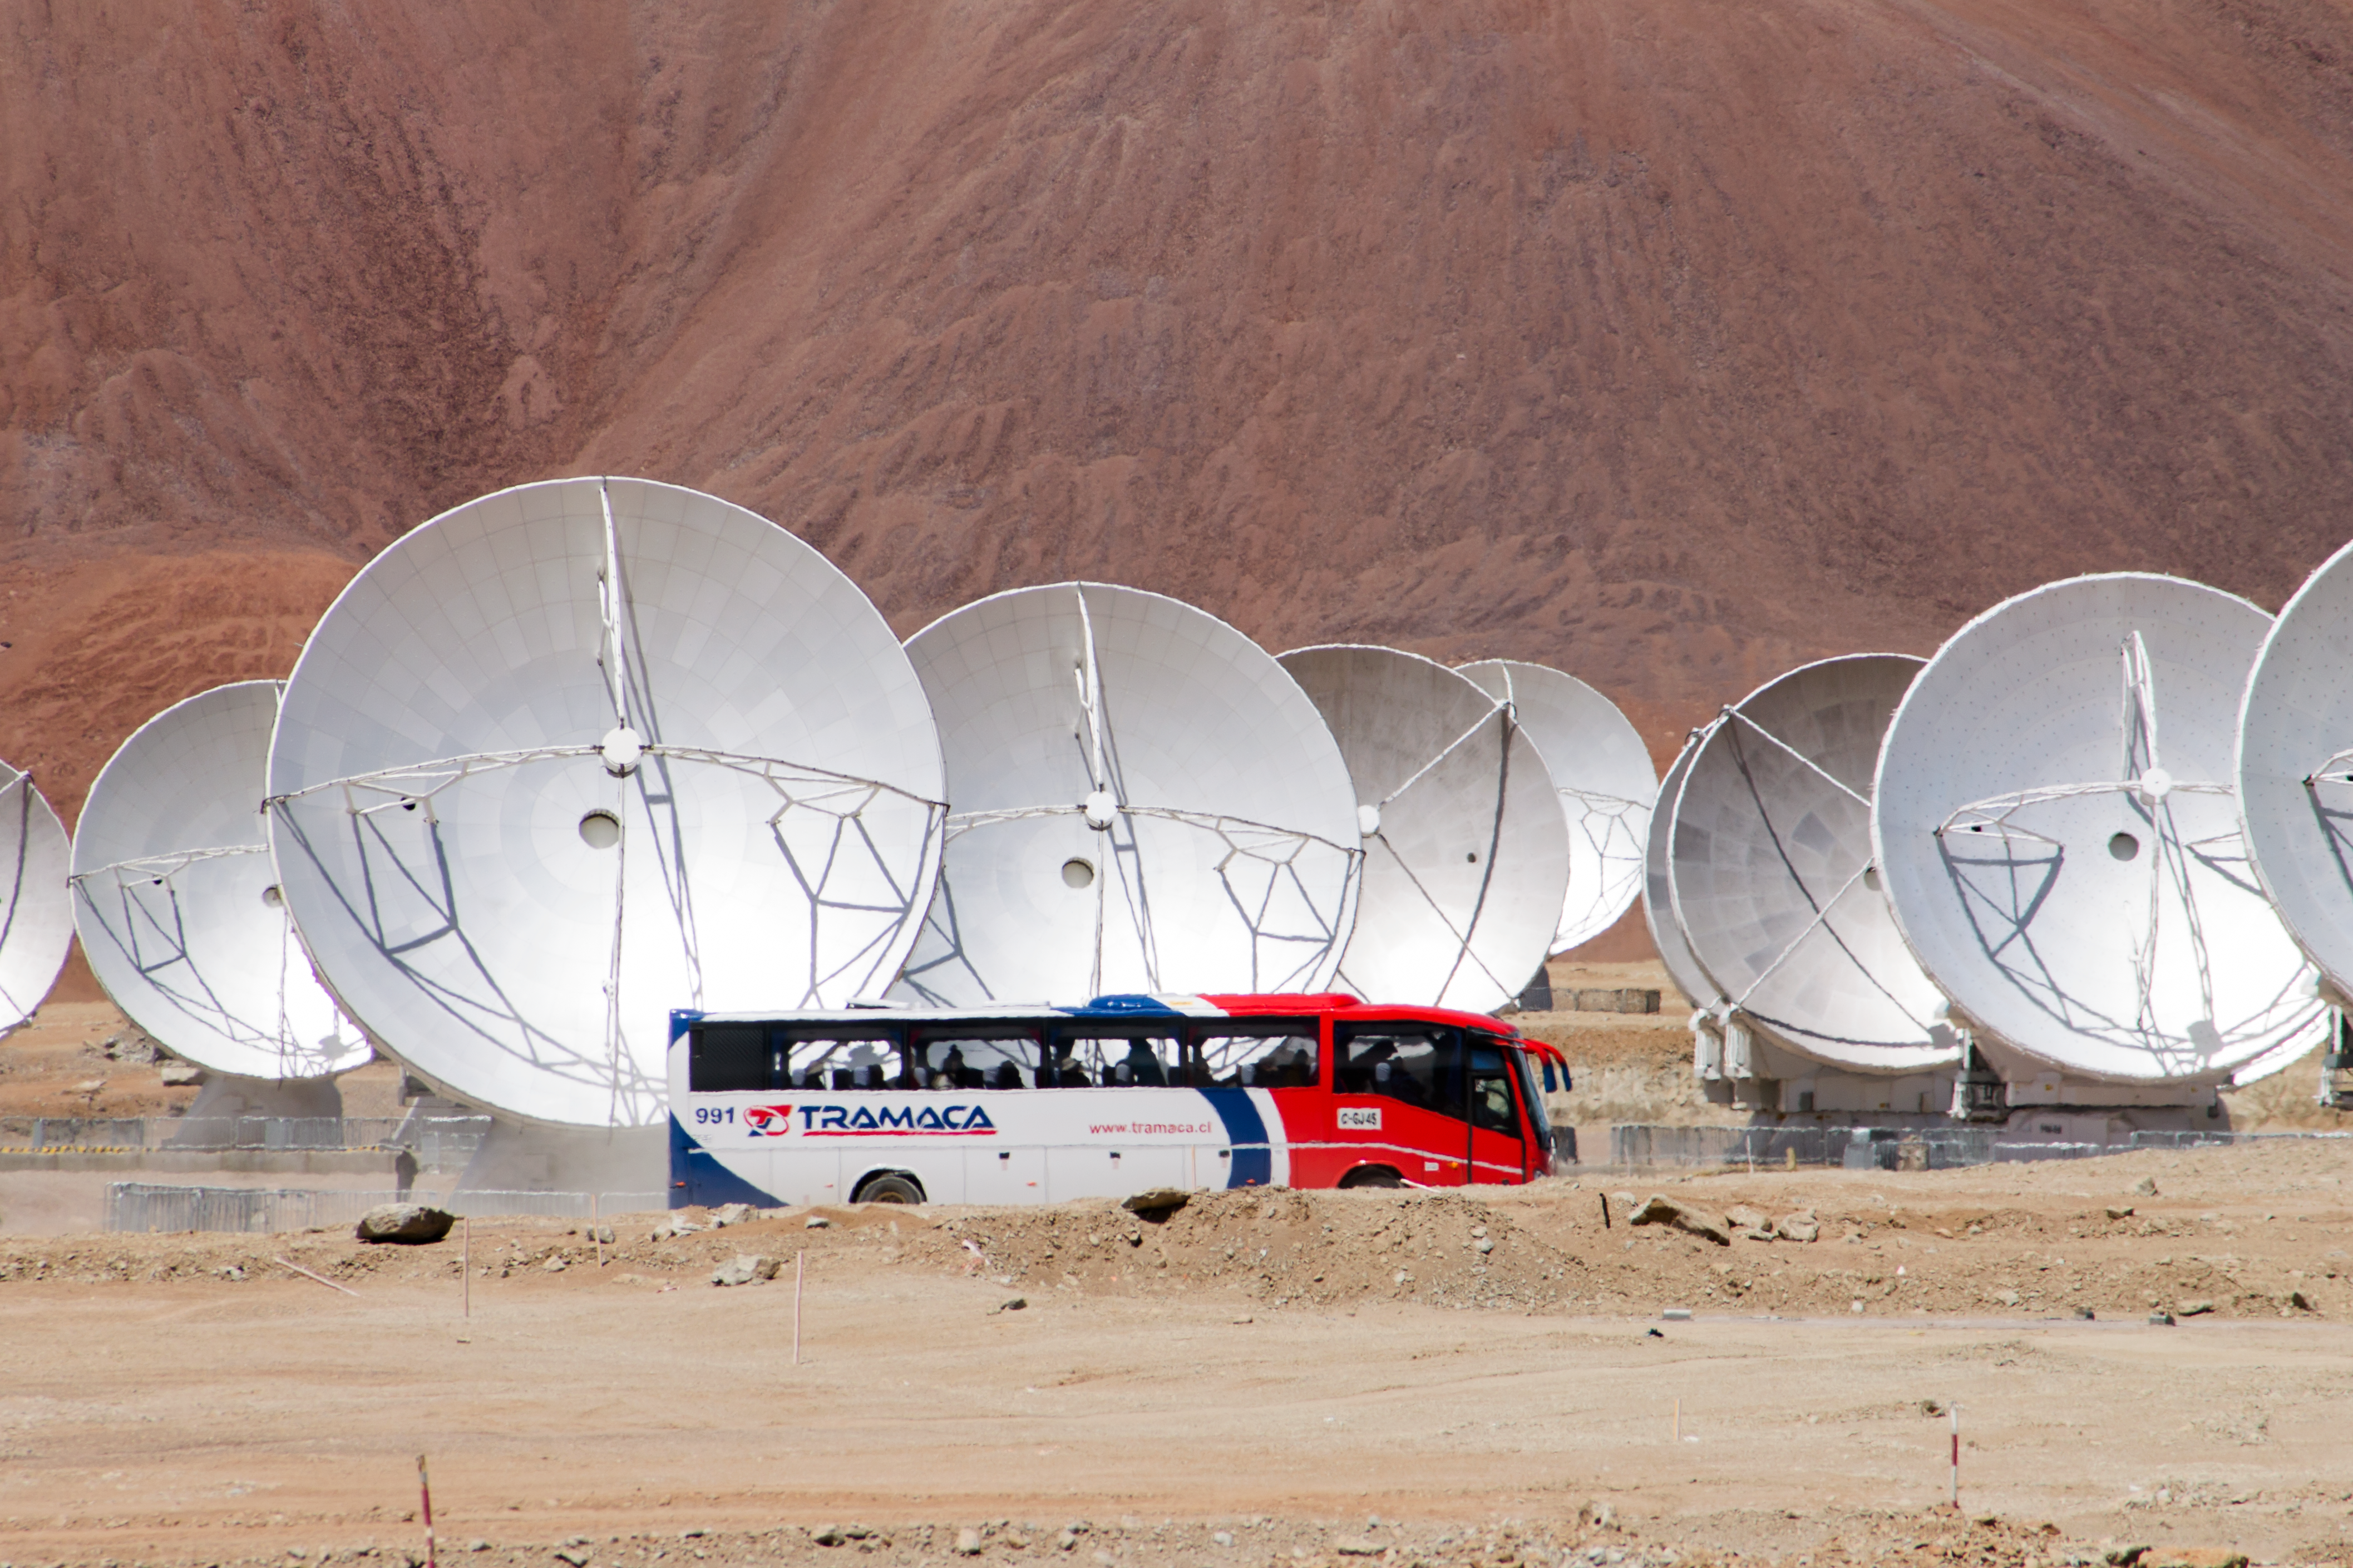

Buses at the ALMA high site

Large tourist buses at the ALMA high site is not seen every day. During the ALMA inauguration many were seen. Not all buses drive well in 5000 metres altitude. If you haven’t realized before, those antennas are big!

Credit: ESO